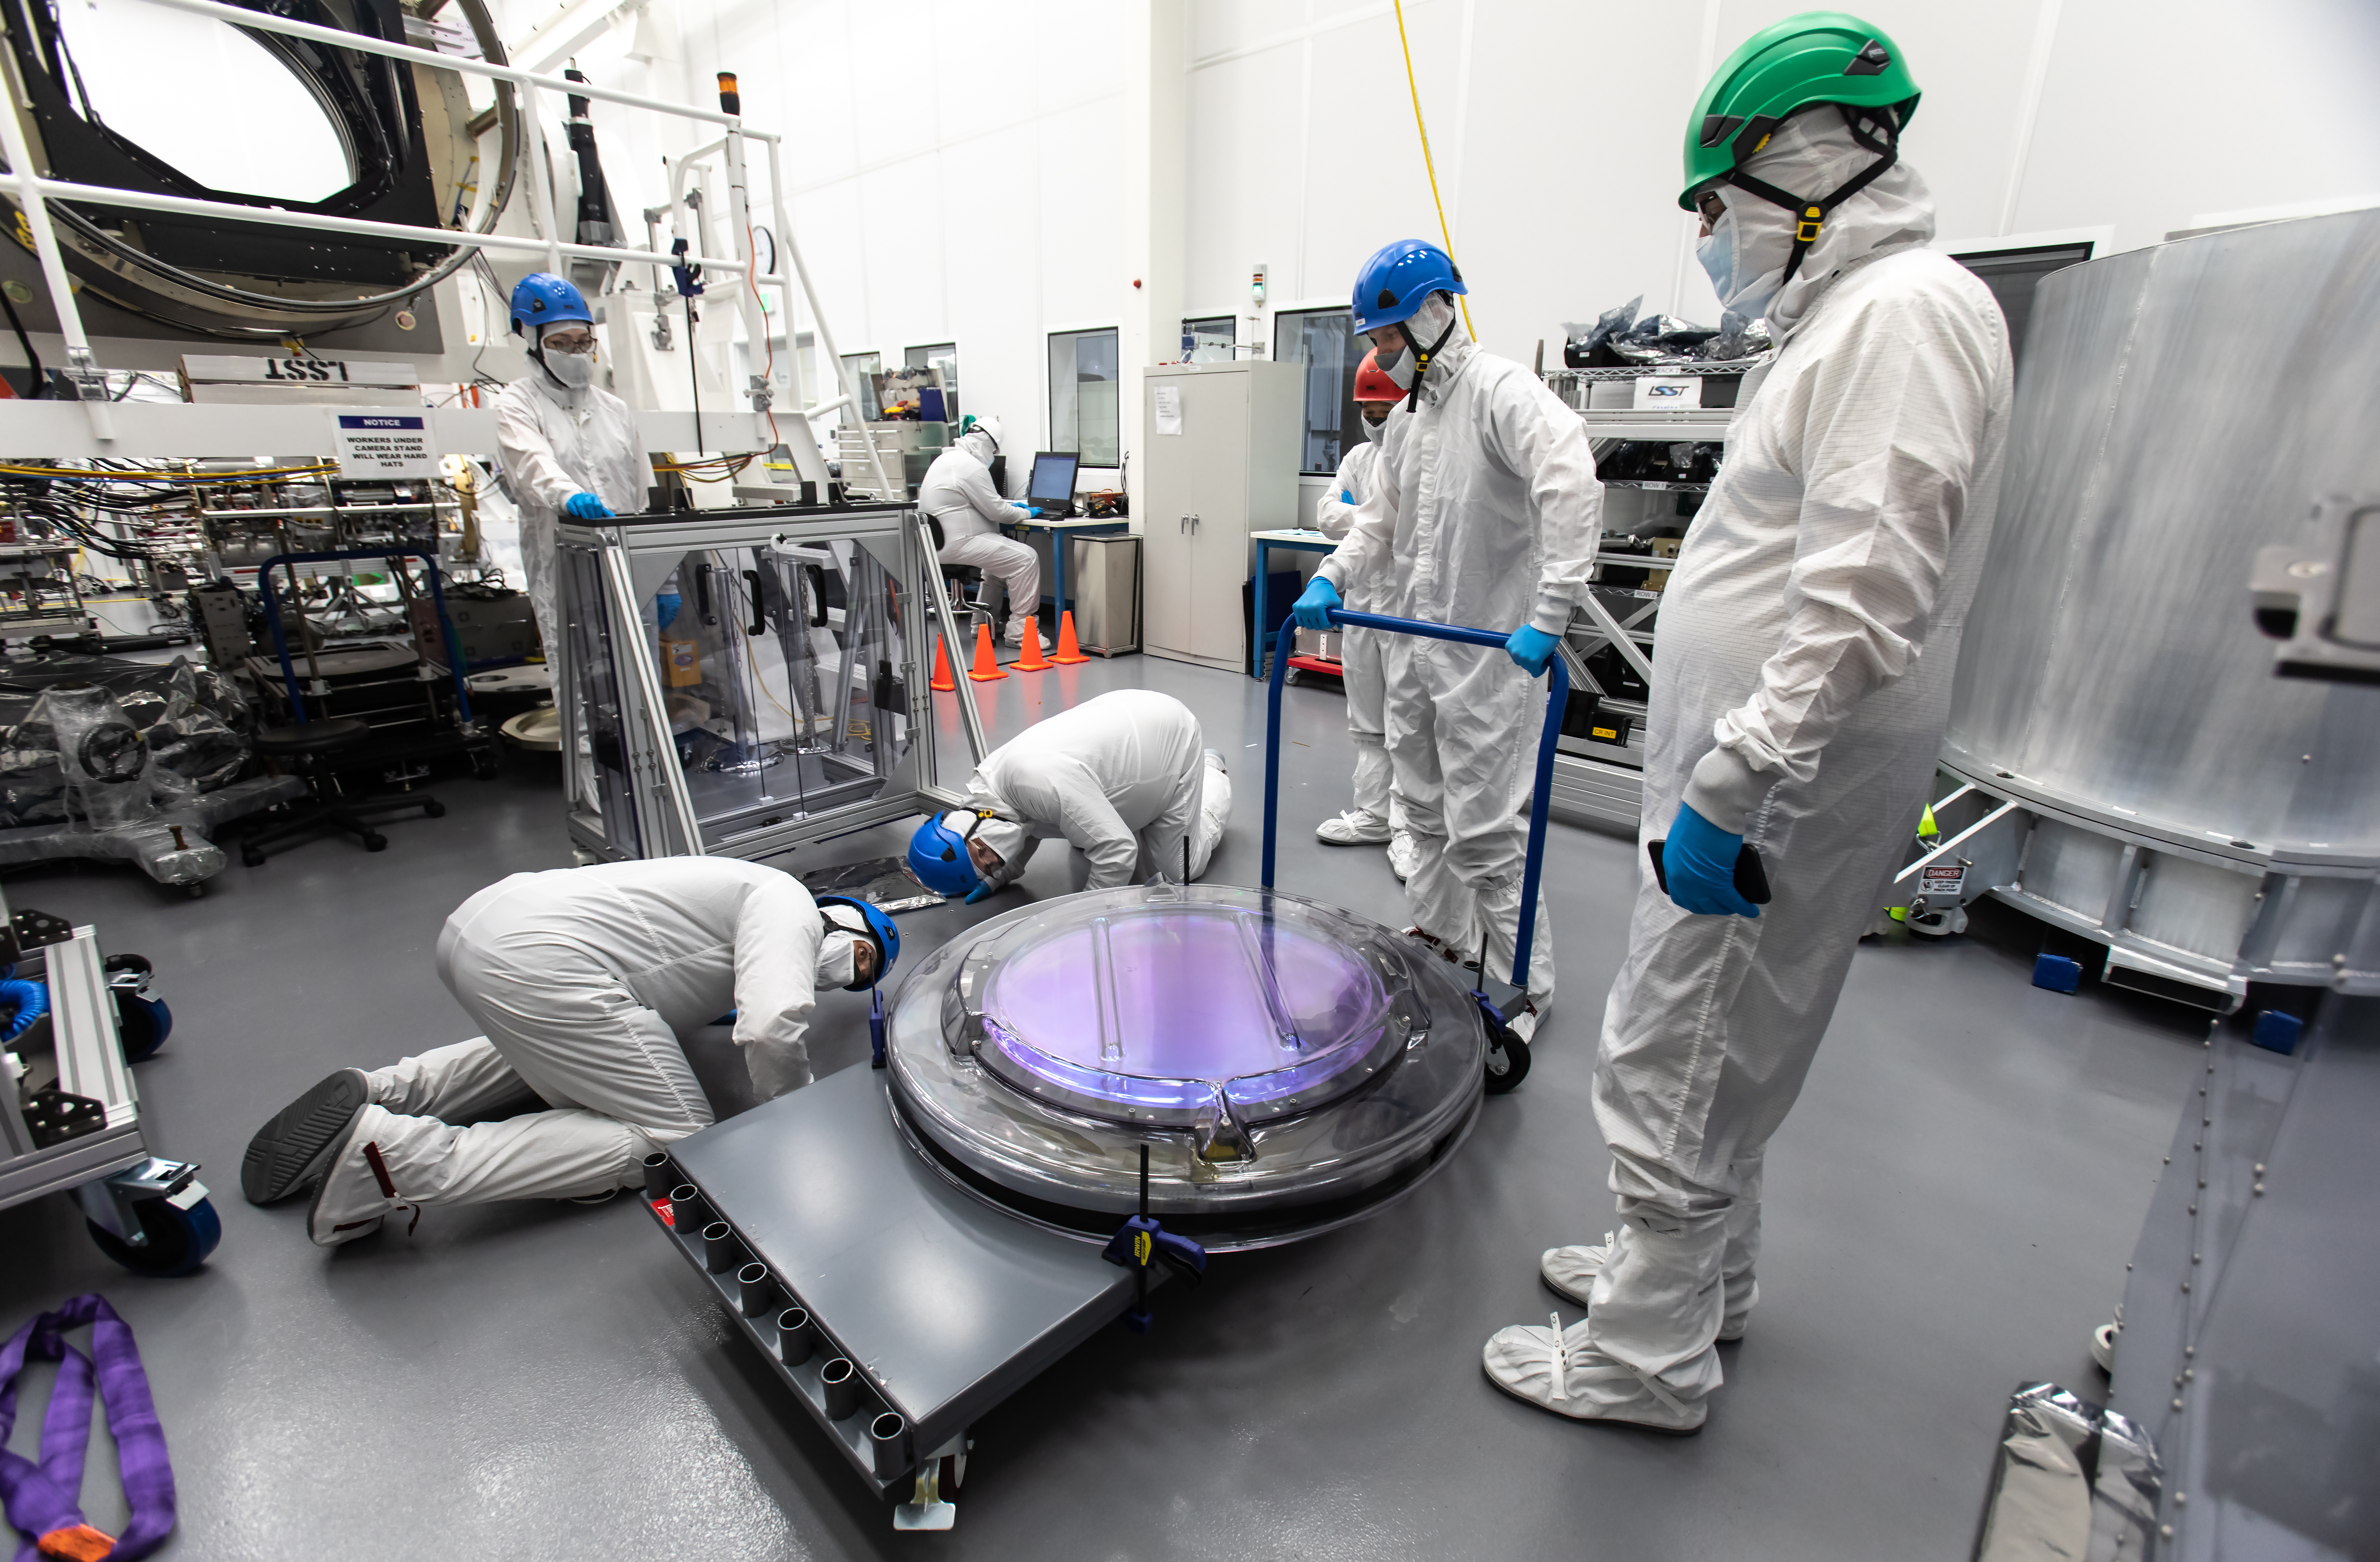

LSST R-Band Optical Filter

SLAC's LSST team carefully unpack, examine, test and store the r-band filter, the first of six optic filters that will be part of the completed LSST Camera.

Credit: Jacqueline Ramseyer Orrell/SLAC National Accelerator Laboratory